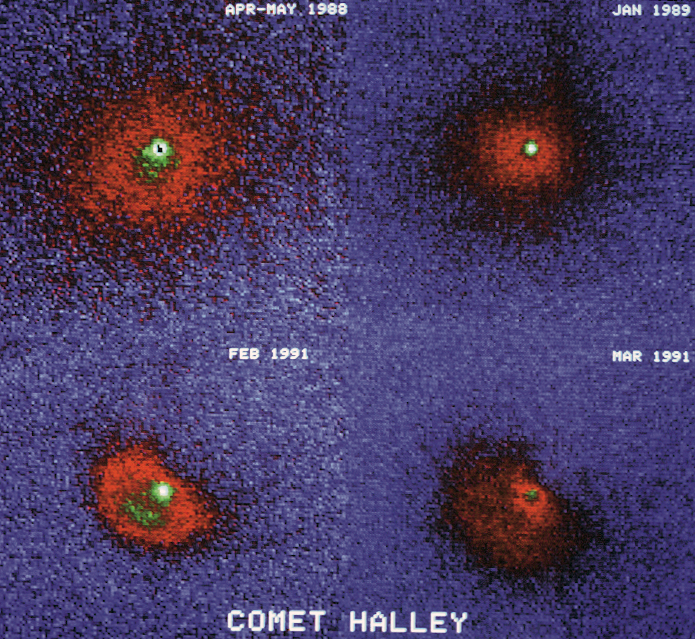

Comet Halley in 1988

Collage image of Comet Halley in 1988.

Credit: ESO